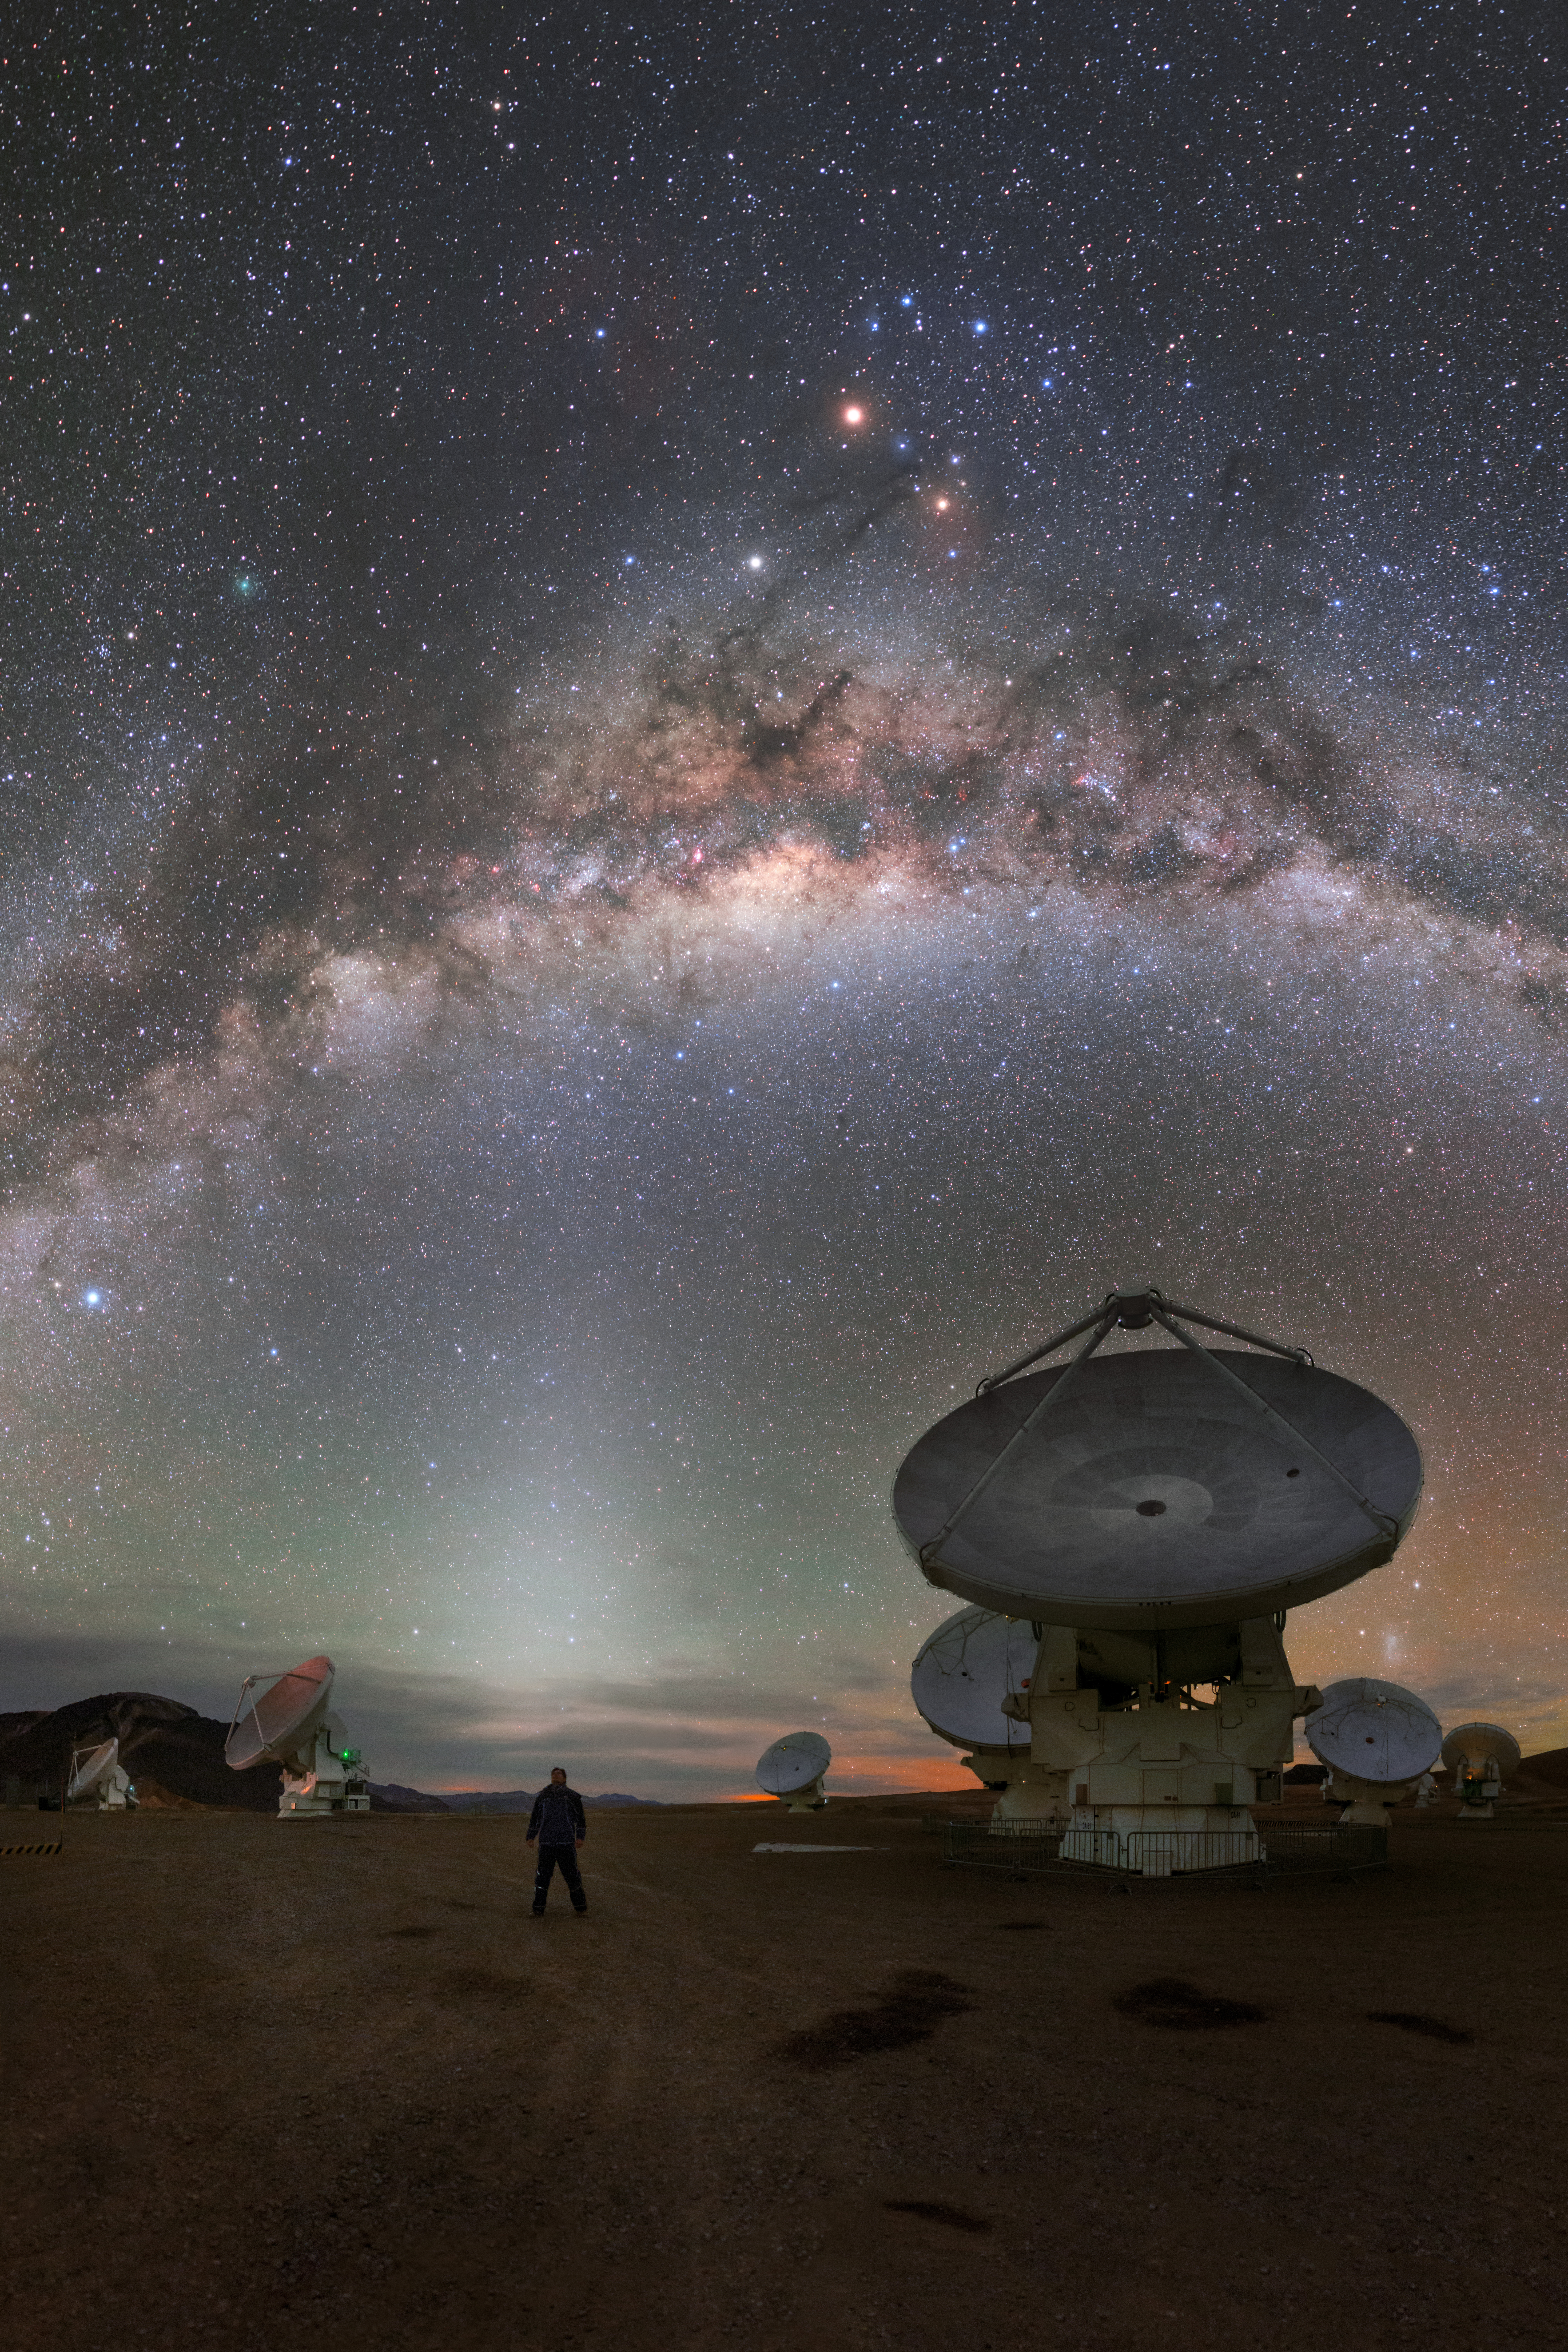

Our galaxy over ALMA

View of the ALMA antennas on the Chajnantor Plateau, at an altitude of 5000 m. The antennas are designed to withstand the harsh conditions at the high site, where the extremely dry and rarefied air is ideal for ALMA's observations of the universe at millimeter- and submillimeter-wavelengths.

Credit: P. Horálek (ESO)